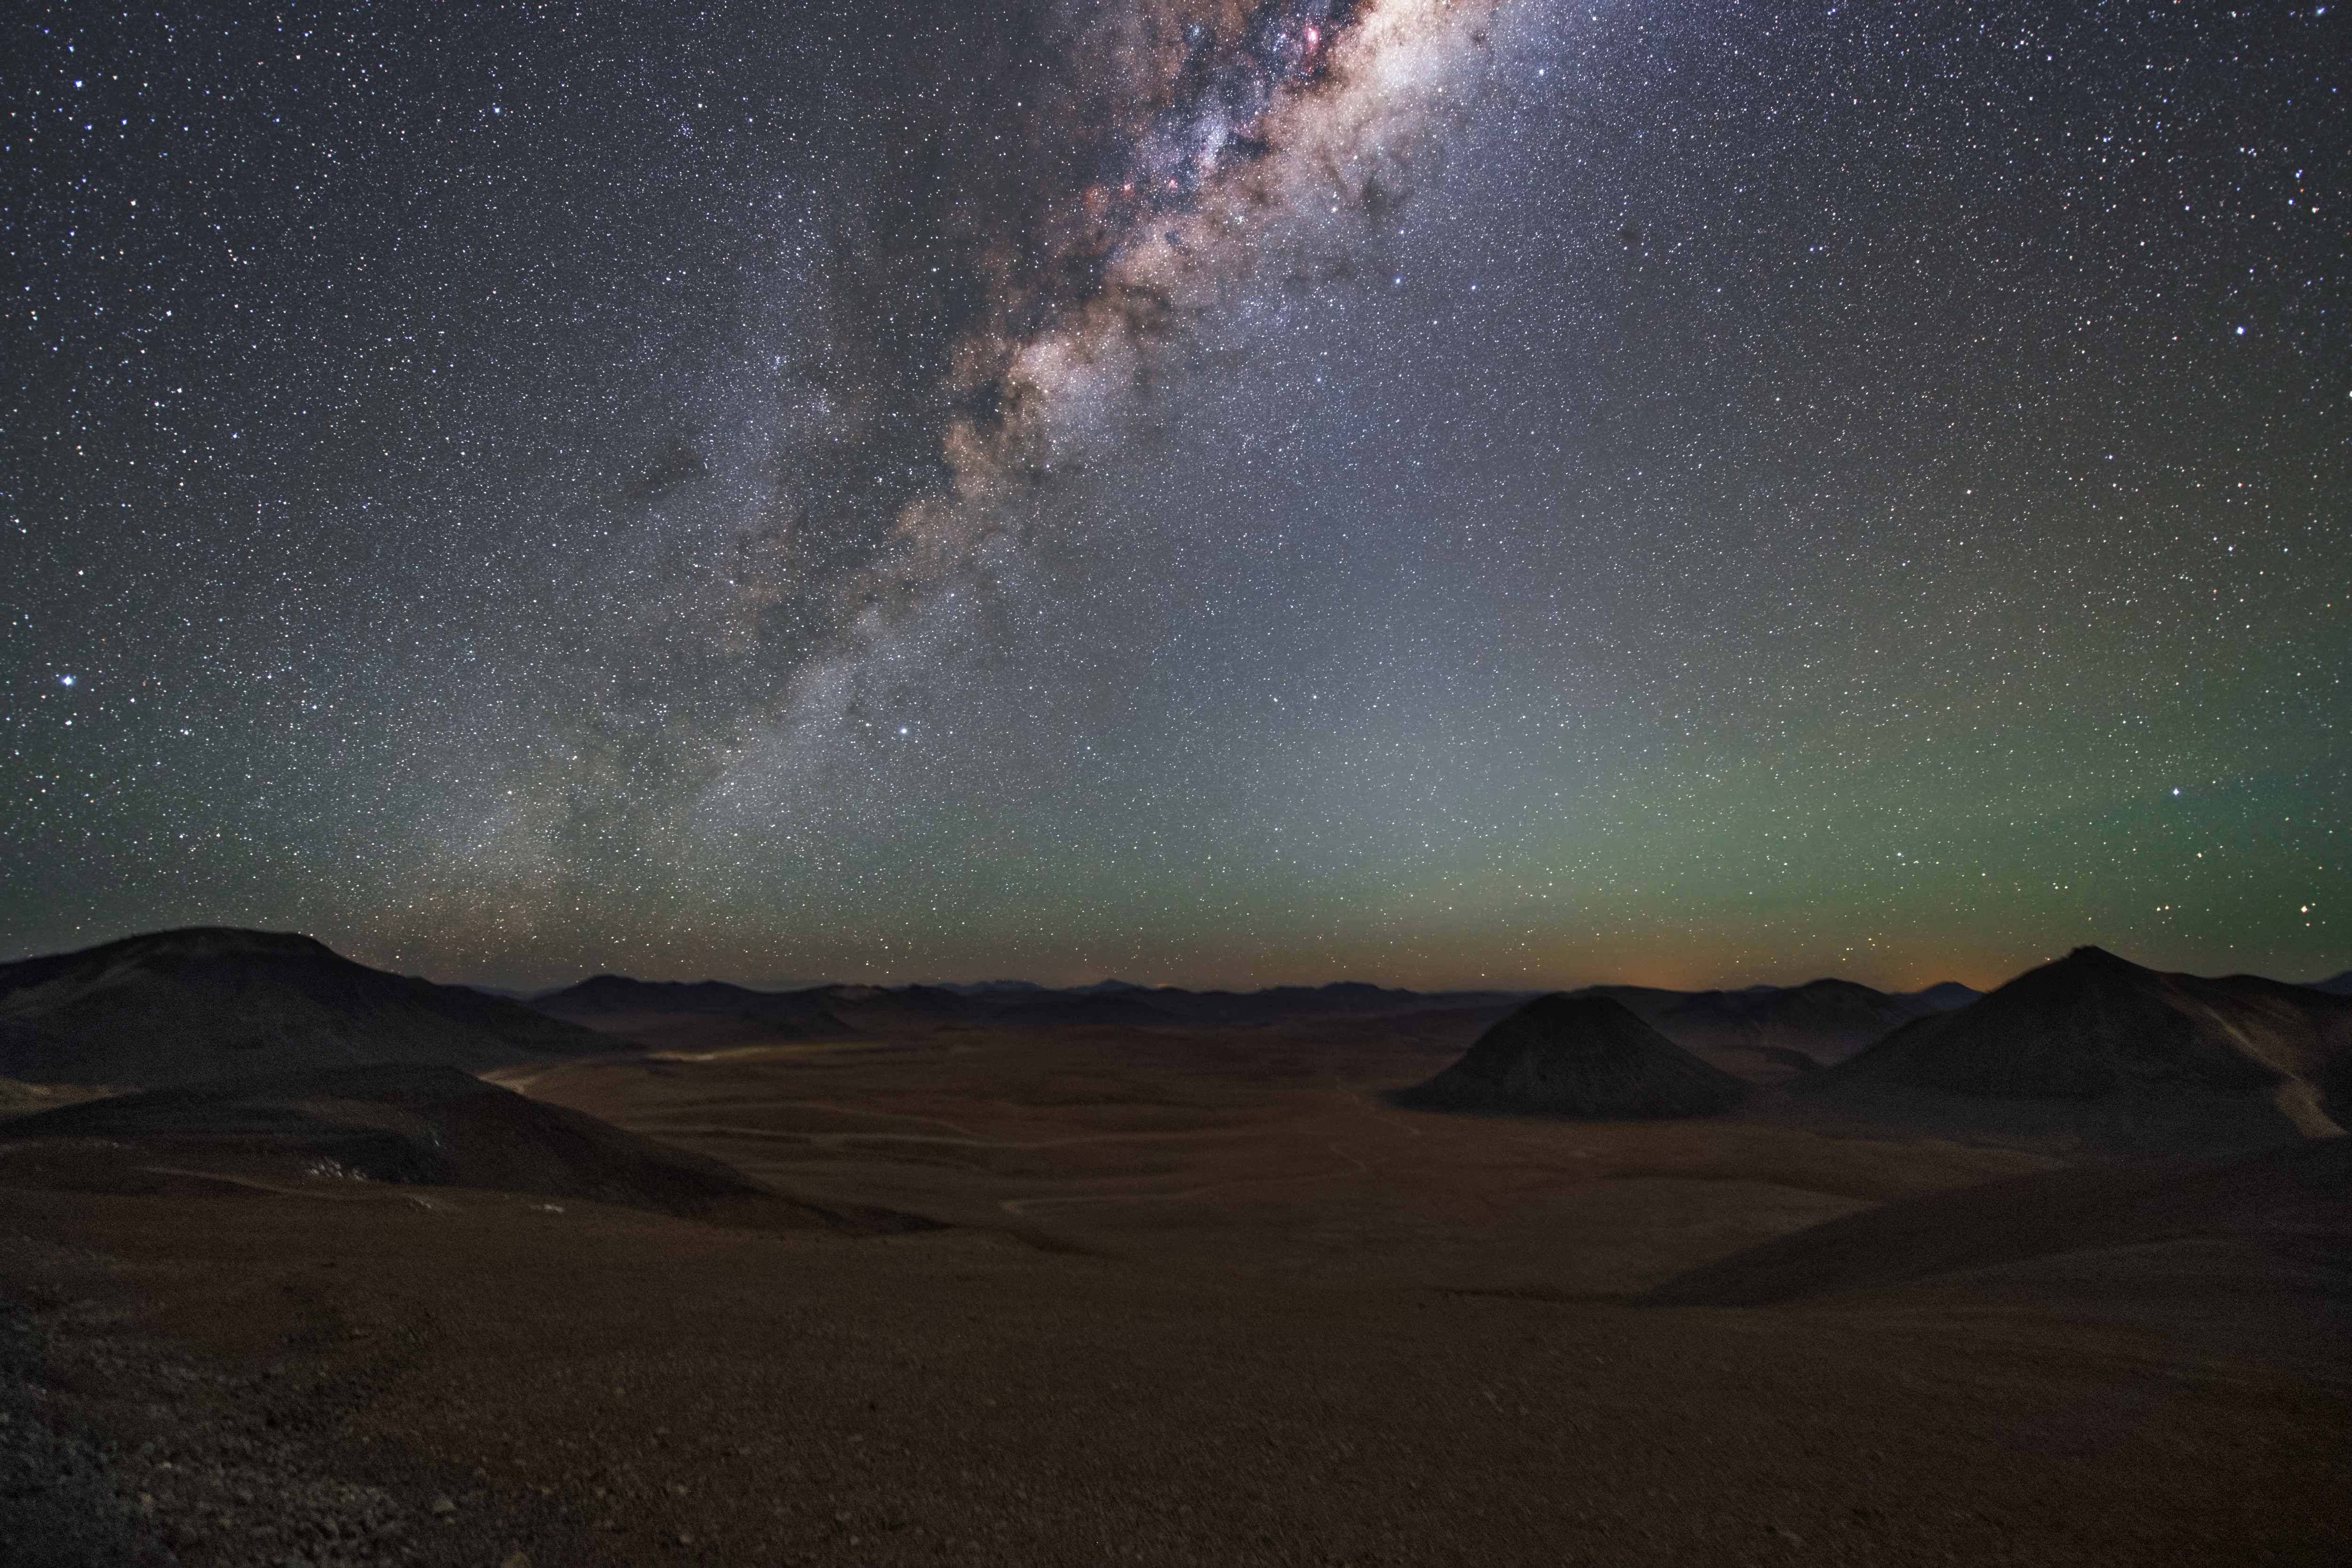

Alien landscape

The Milky Way shines bright above the Martian looking emptiness of the Atacama Desert, home of all ESO Observatories.

Credit: ESO/Y. Beletsky